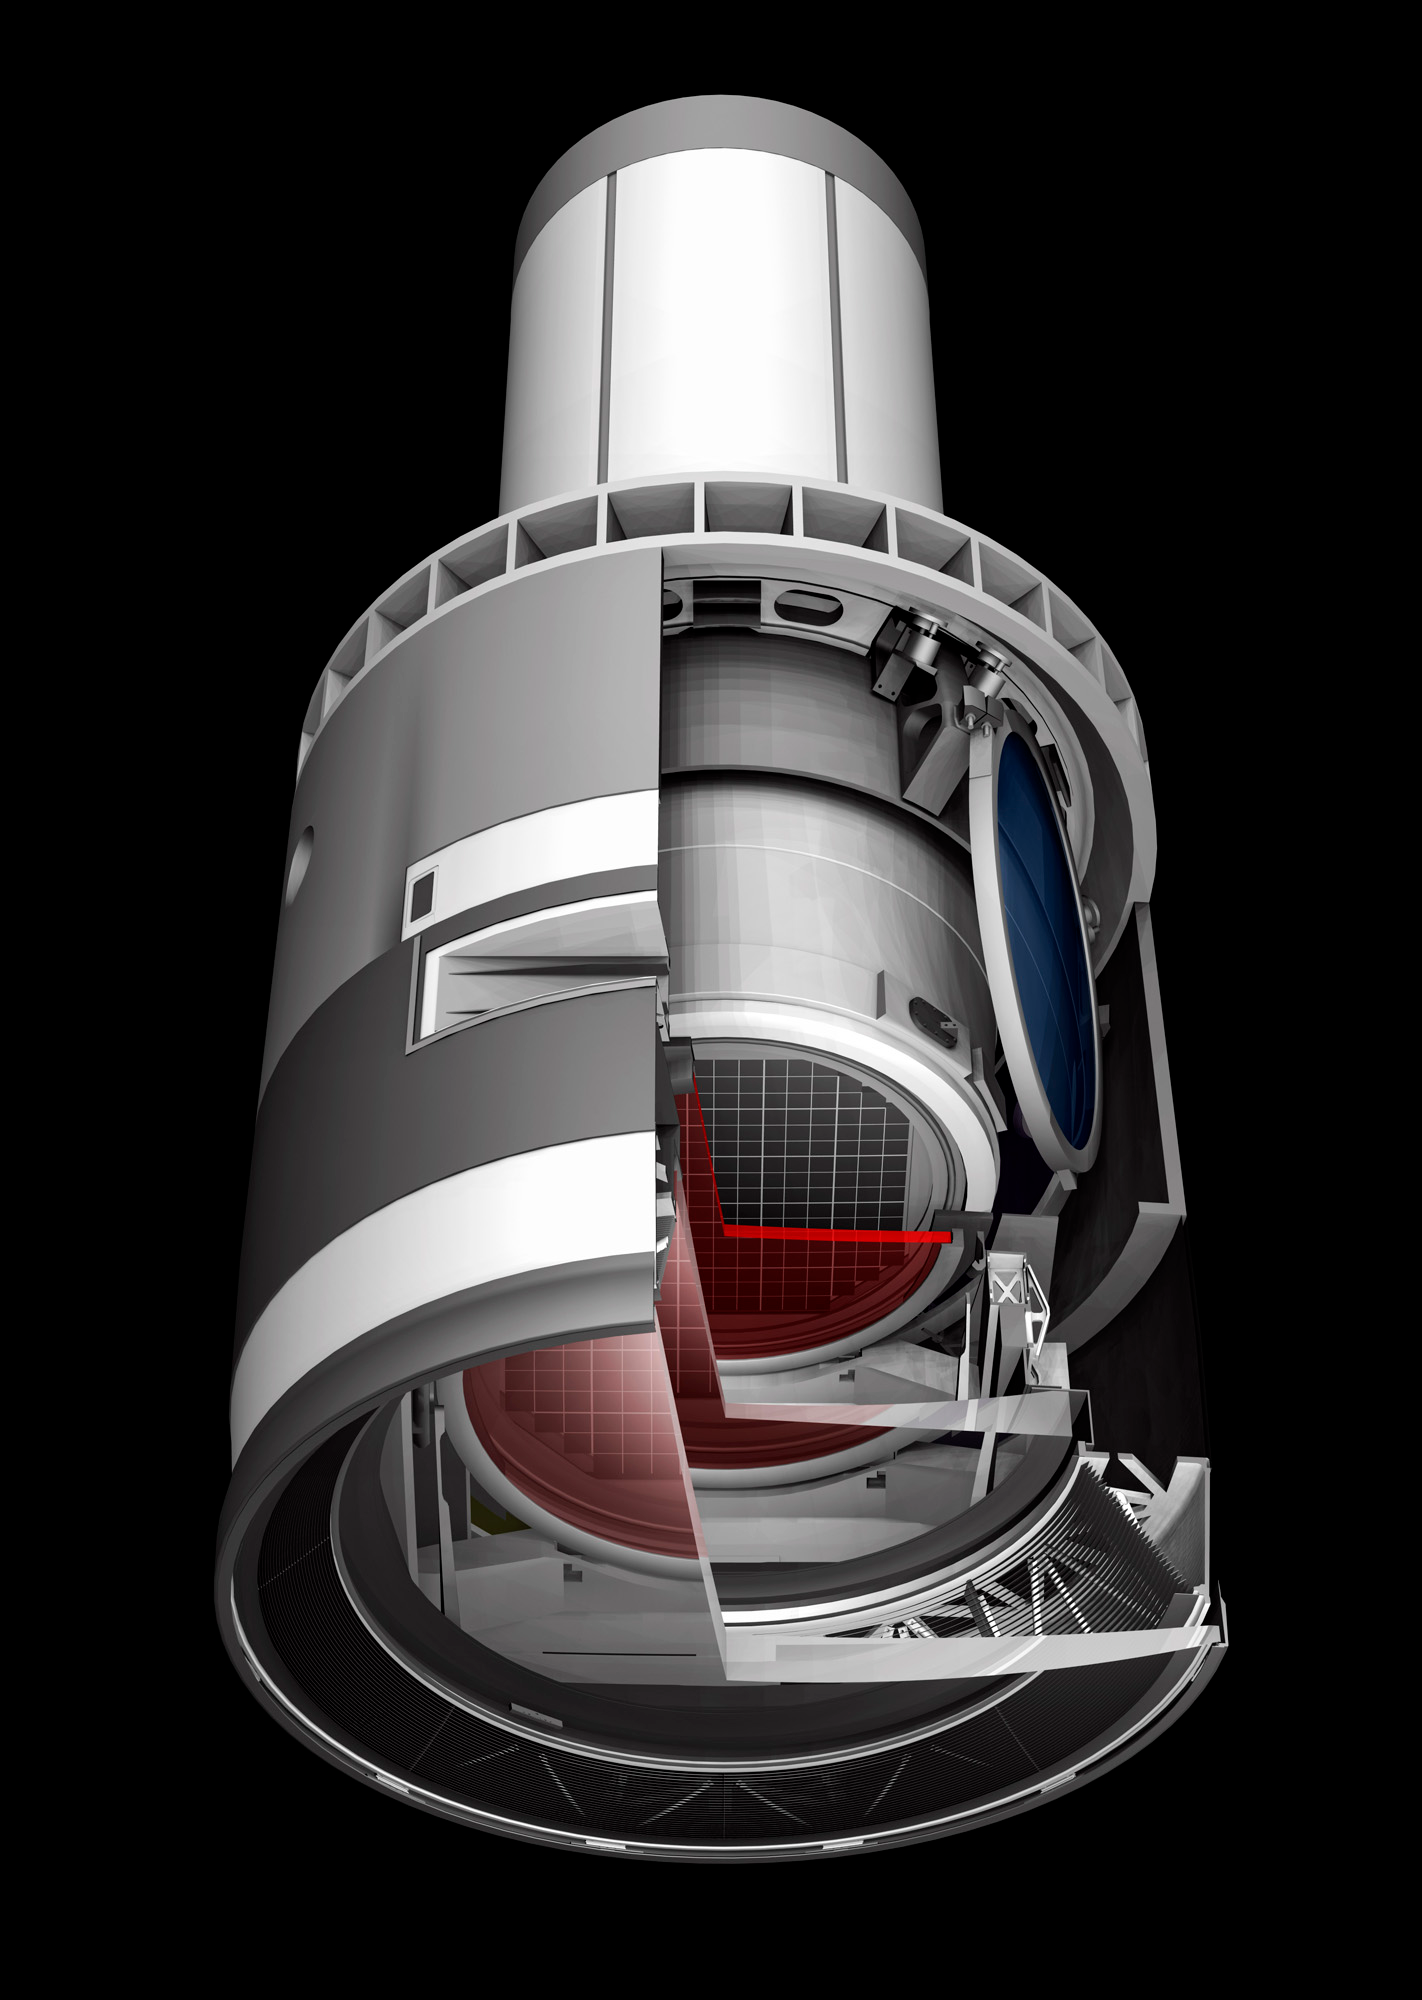

Camera Cutaway 4

A baseline design rendering of the LSST Camera with a cut away to show the inner workings.

Credit: SLAC/Vera C. Rubin Observatory/ NOIRLab Office